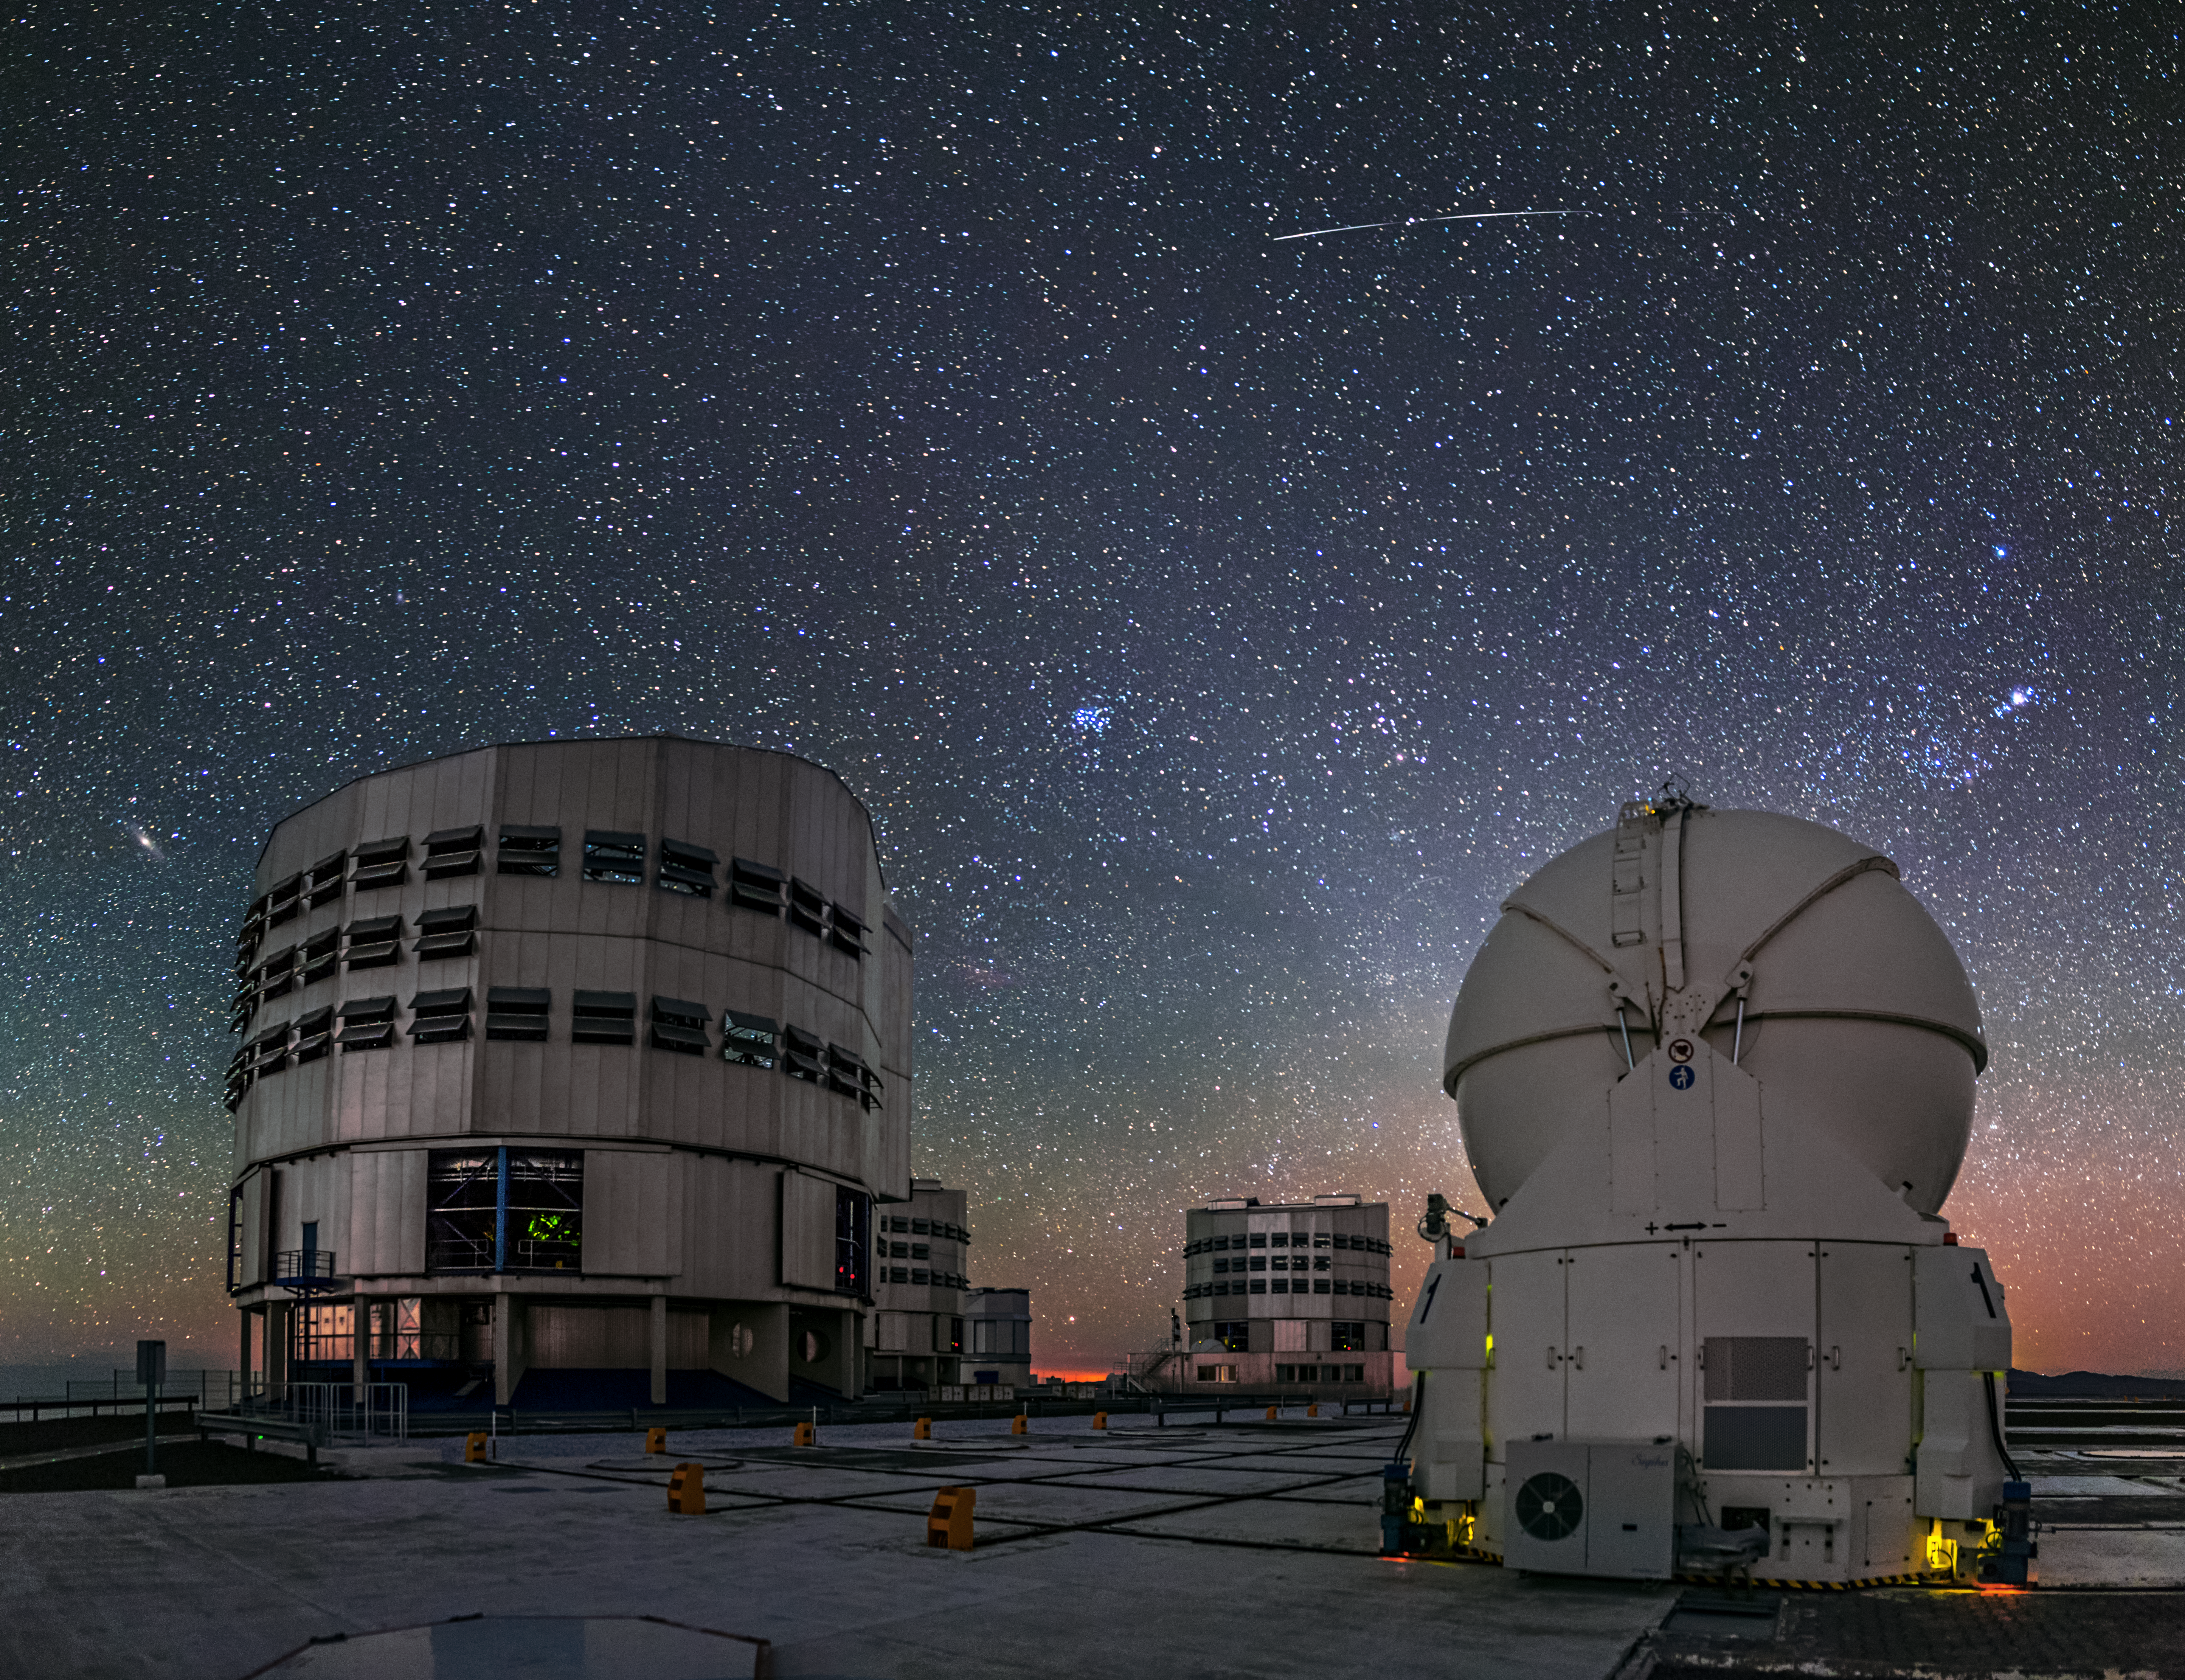

A visitor to the VLT

A meteor streaks across the sky above the VLT at Paranal. Also in the sky, the Andromeda Galaxy, the Pleiades and the Orion Nebula are easily recognizable.

Credit: A. Tudorica/ESO